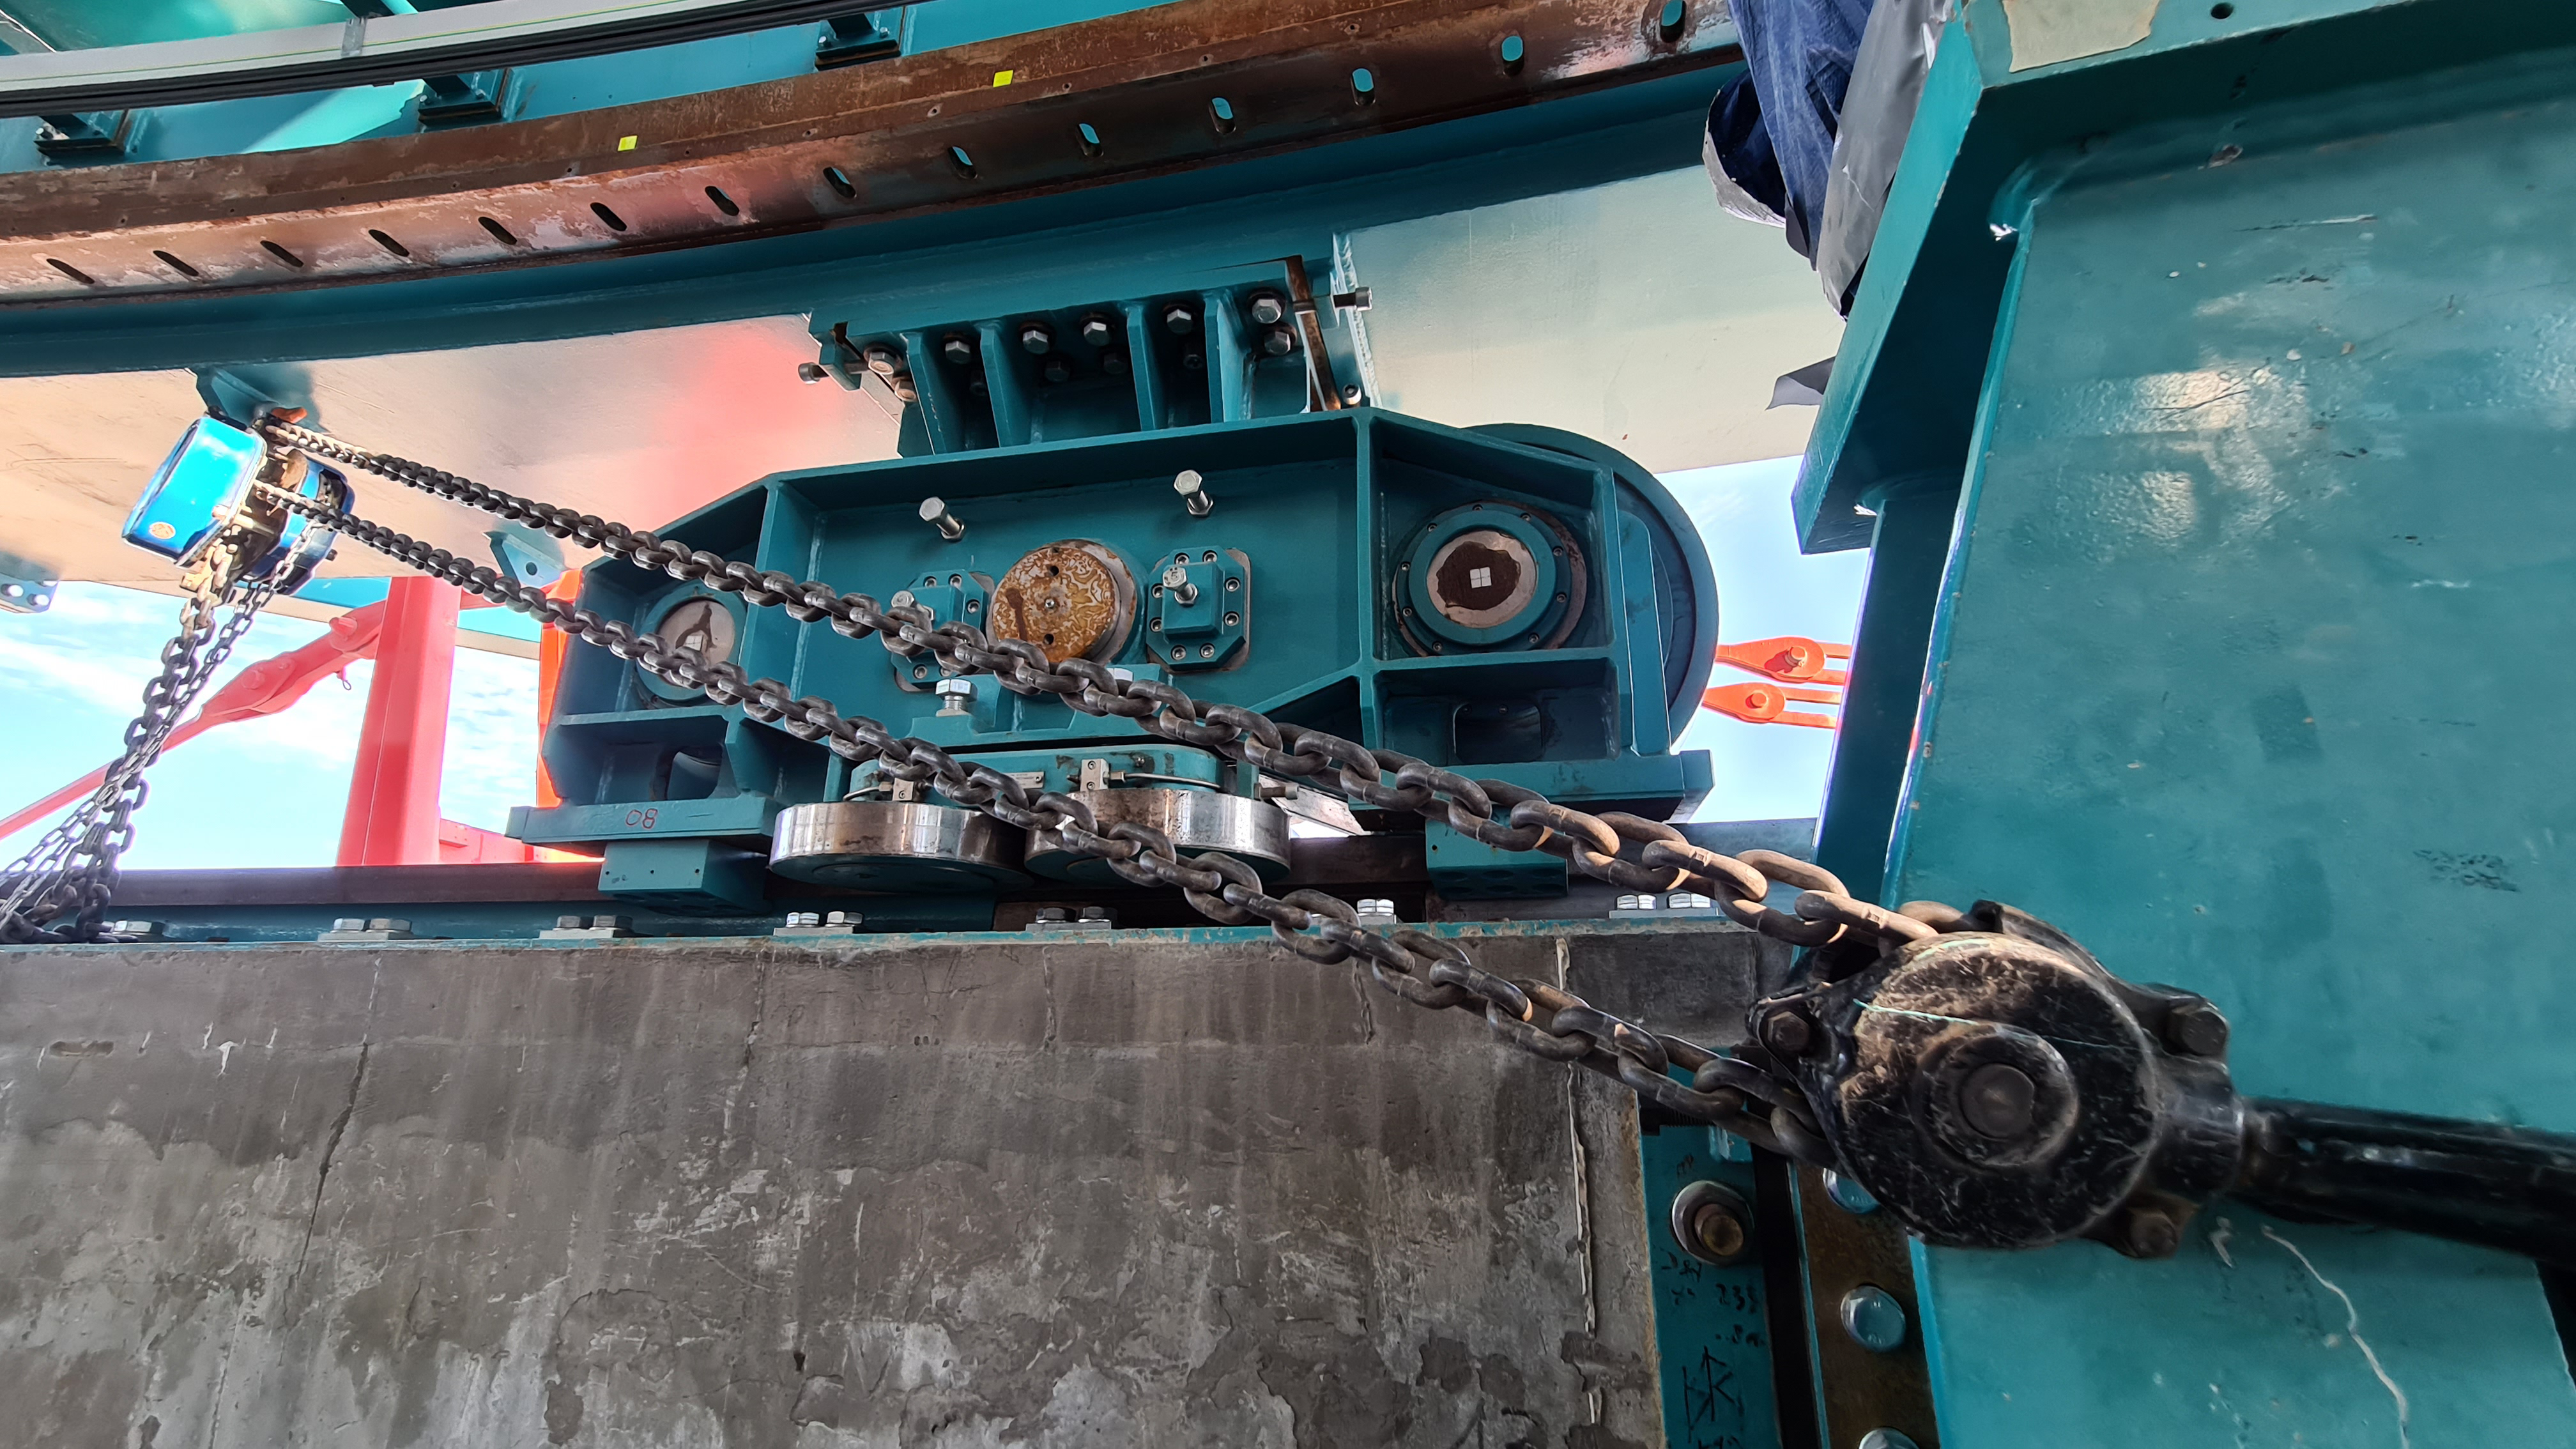

Summit Inspection

The COVID-19 pandemic continues to impact Rubin Observatory construction. The summit shutdown is still in effect and has halted all activity there including work on the Telescope Mount Assembly (TMA), and the Dome. A crew of six people traveled to Cerro Pachón on March 31st to complete mechanical, environmental, and electrical inspections of the facilities and equipment on the summit. Everything remains in good condition since the shutdown 10 days ago. The team also brought back items that staff had requested for telework productivity during the summit closure.

Credit: Rubin Observatory/NSF/AURA